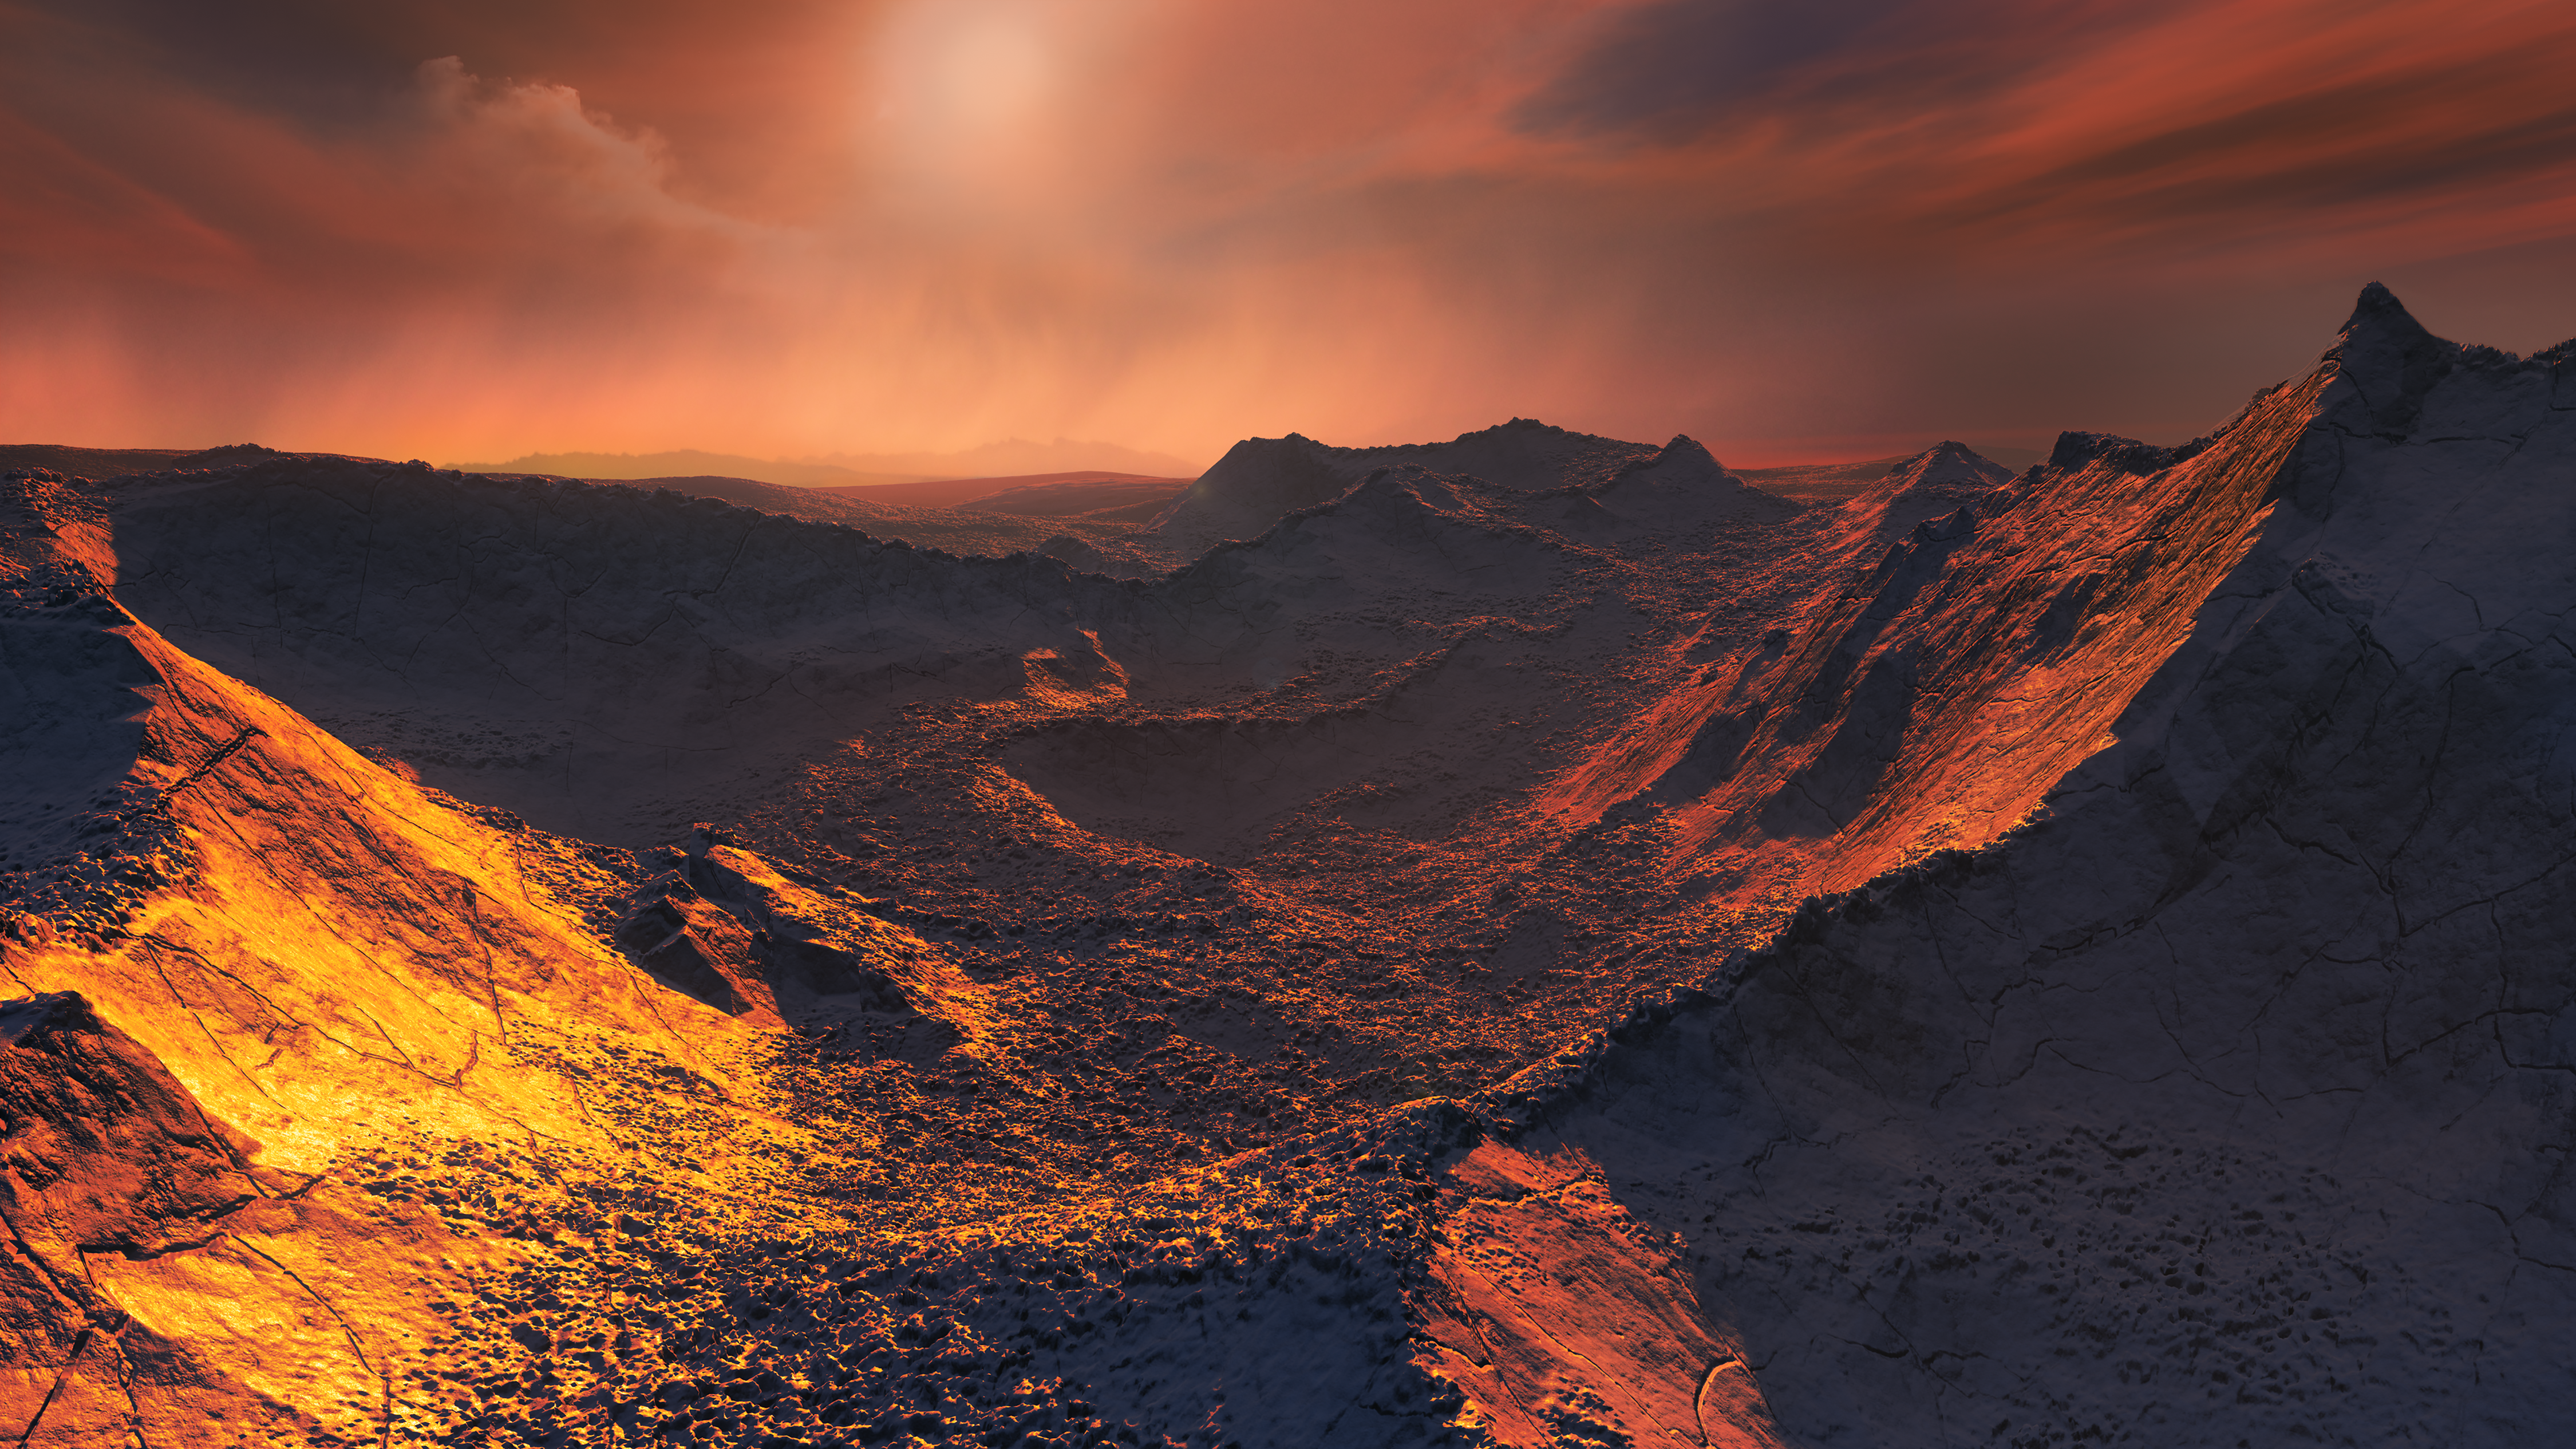

Artist’s impression of the surface of a super-Earth orbiting Barnard’s Star

The nearest single star to the Sun hosts an exoplanet at least 3.2 times as massive as Earth — a so-called super-Earth. Data from a worldwide array of telescopes, including ESO’s planet-hunting HARPS instrument, have revealed this frozen, dimly lit world. The newly discovered planet is the second-closest known exoplanet to the Earth and orbits the fastest moving star in the night sky.

This image shows an artist’s impression of the planet’s surface.

Credit: ESO/M. Kornmesser